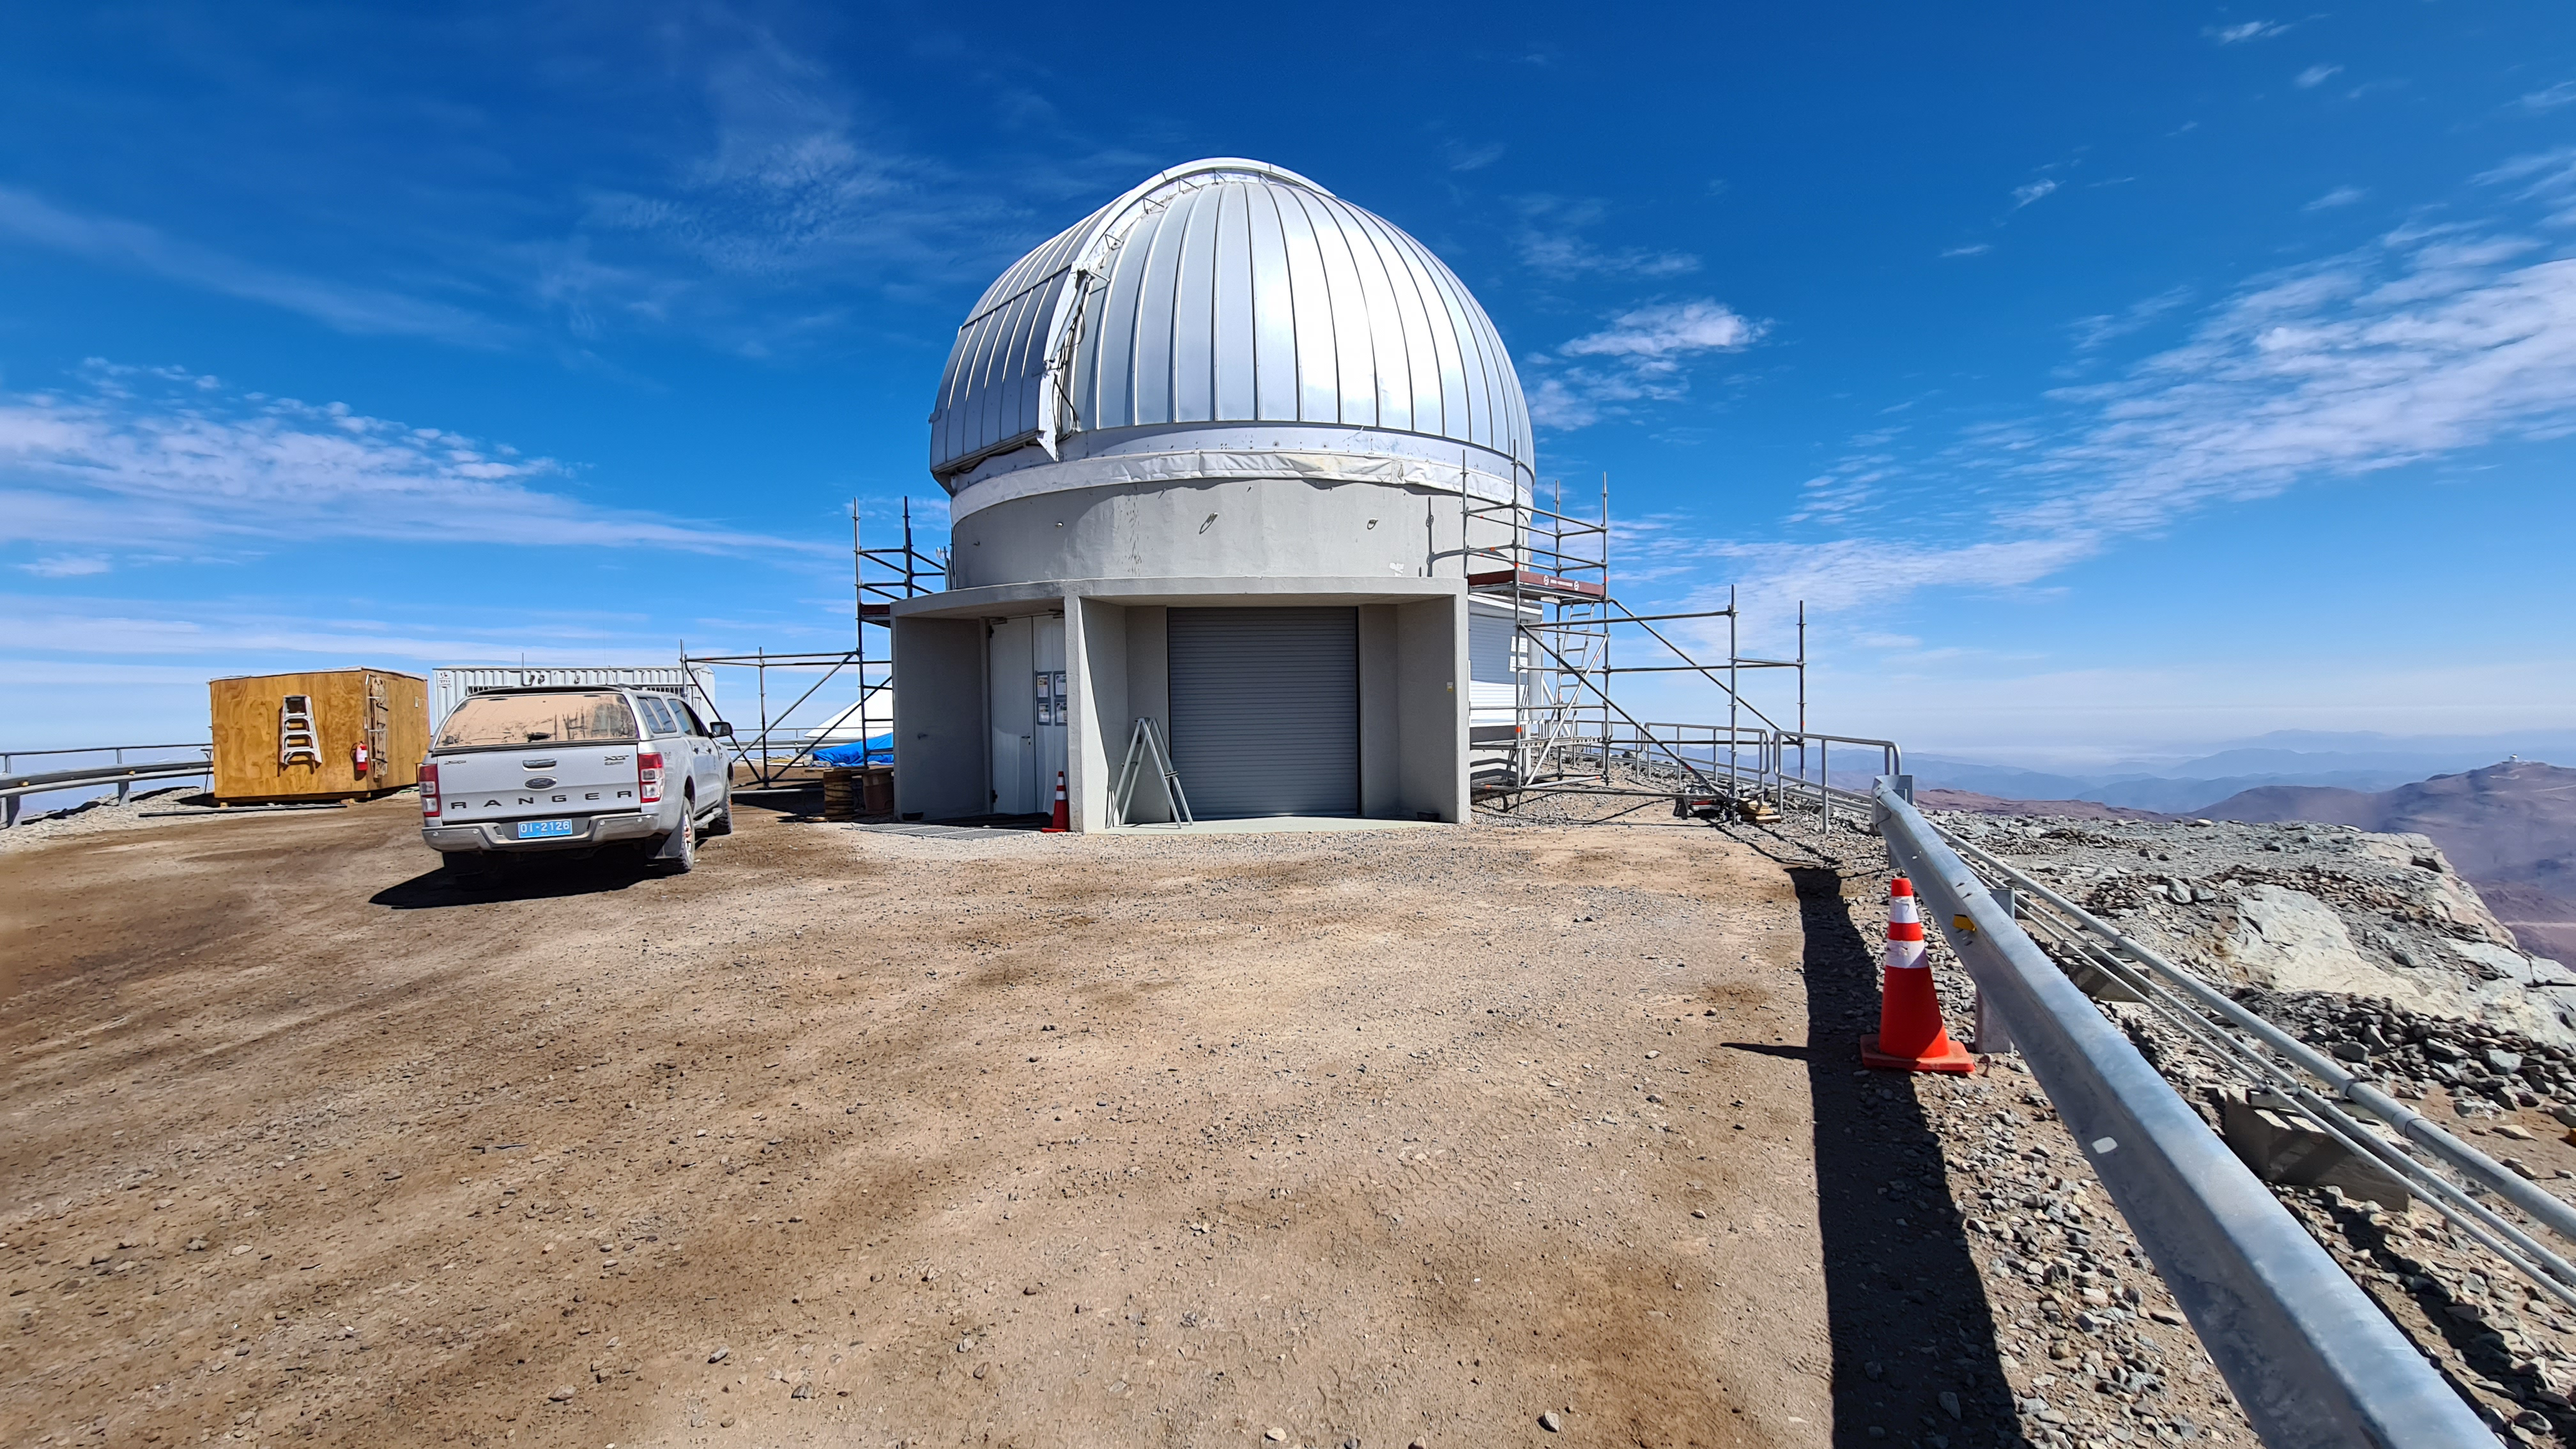

Summit Inspection

The COVID-19 pandemic continues to impact Rubin Observatory construction. The summit shutdown is still in effect and has halted all activity there including work on the Telescope Mount Assembly (TMA), and the Dome. A crew of six people traveled to Cerro Pachón on March 31st to complete mechanical, environmental, and electrical inspections of the facilities and equipment on the summit. Everything remains in good condition since the shutdown 10 days ago. The team also brought back items that staff had requested for telework productivity during the summit closure.

Credit: Rubin Observatory/NSF/AURA